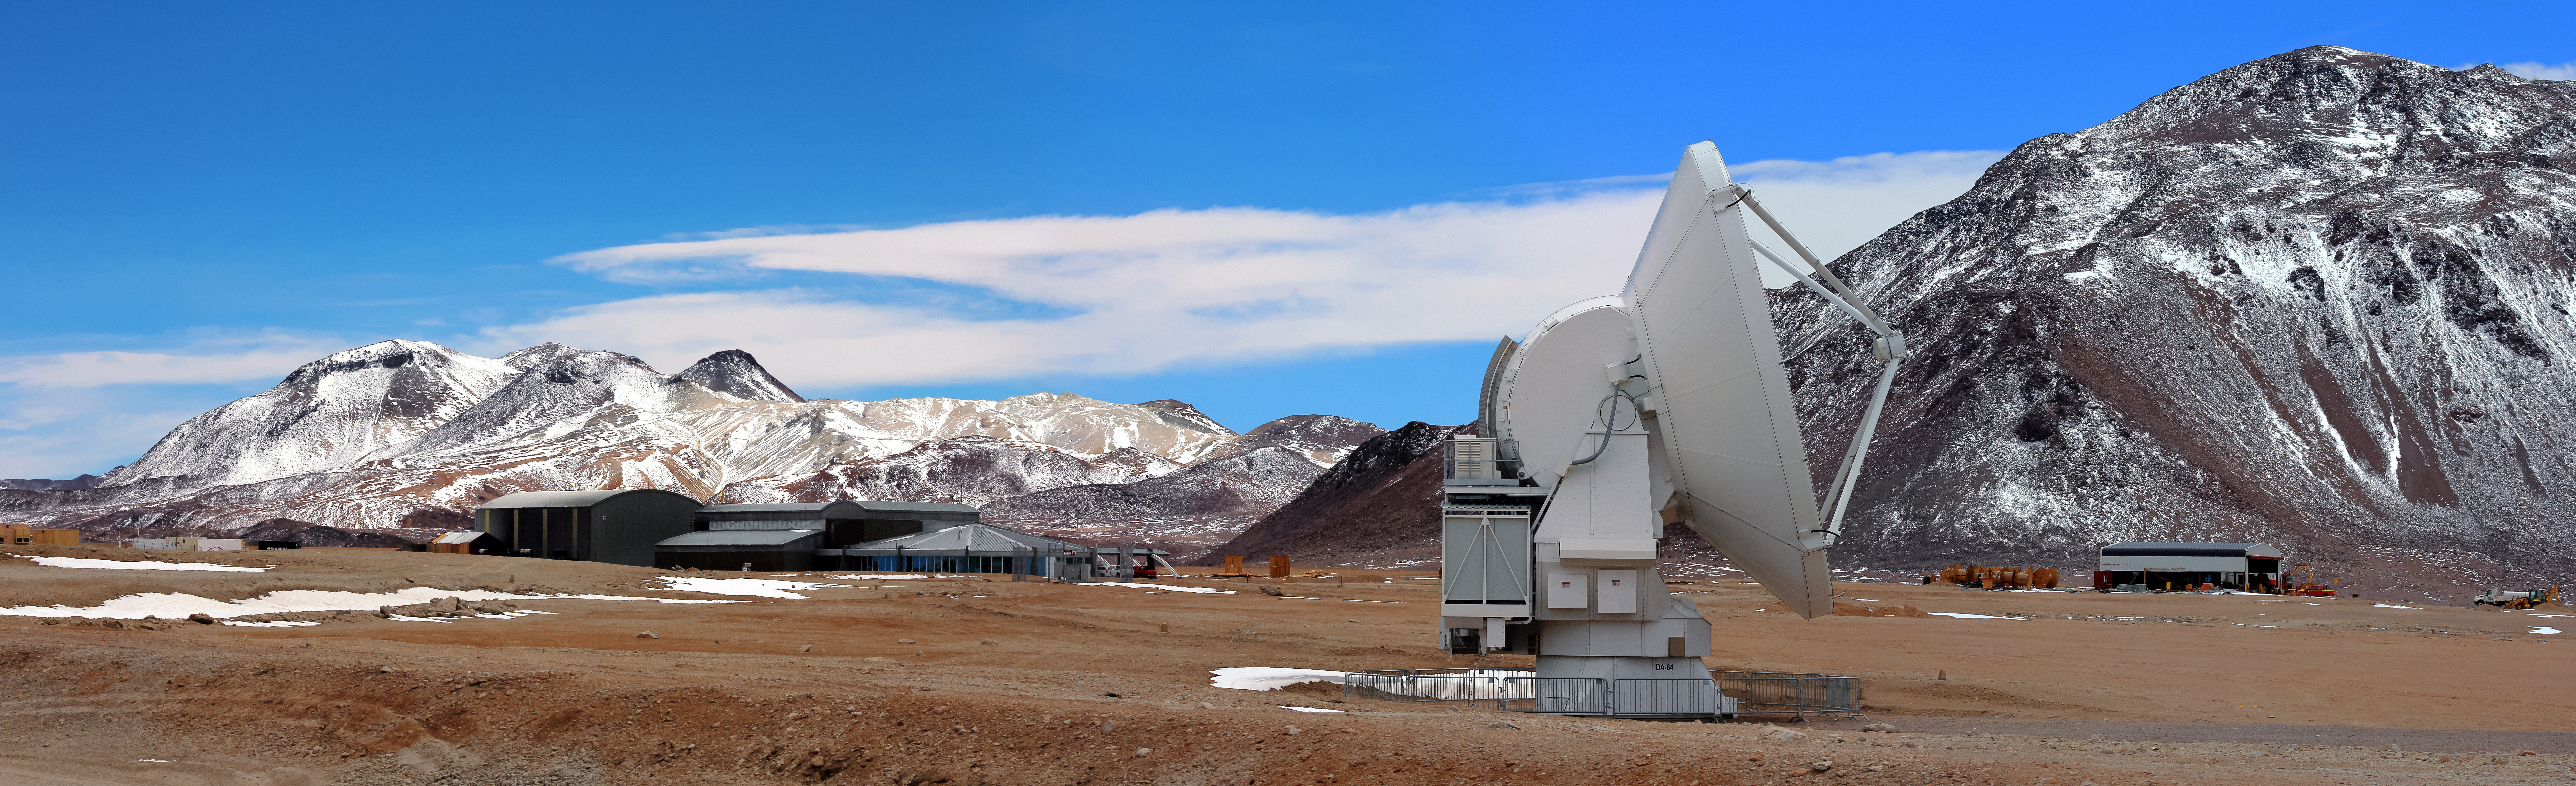

ALMA and the AOS

Chajnantor Plateau, as the ALMA Operations Site (AOS) sits in the background in front of one of the Atacama Desert's many spectacular mountain ranges.

Credit: D. Schreiner and S. Degezelle (ESO)